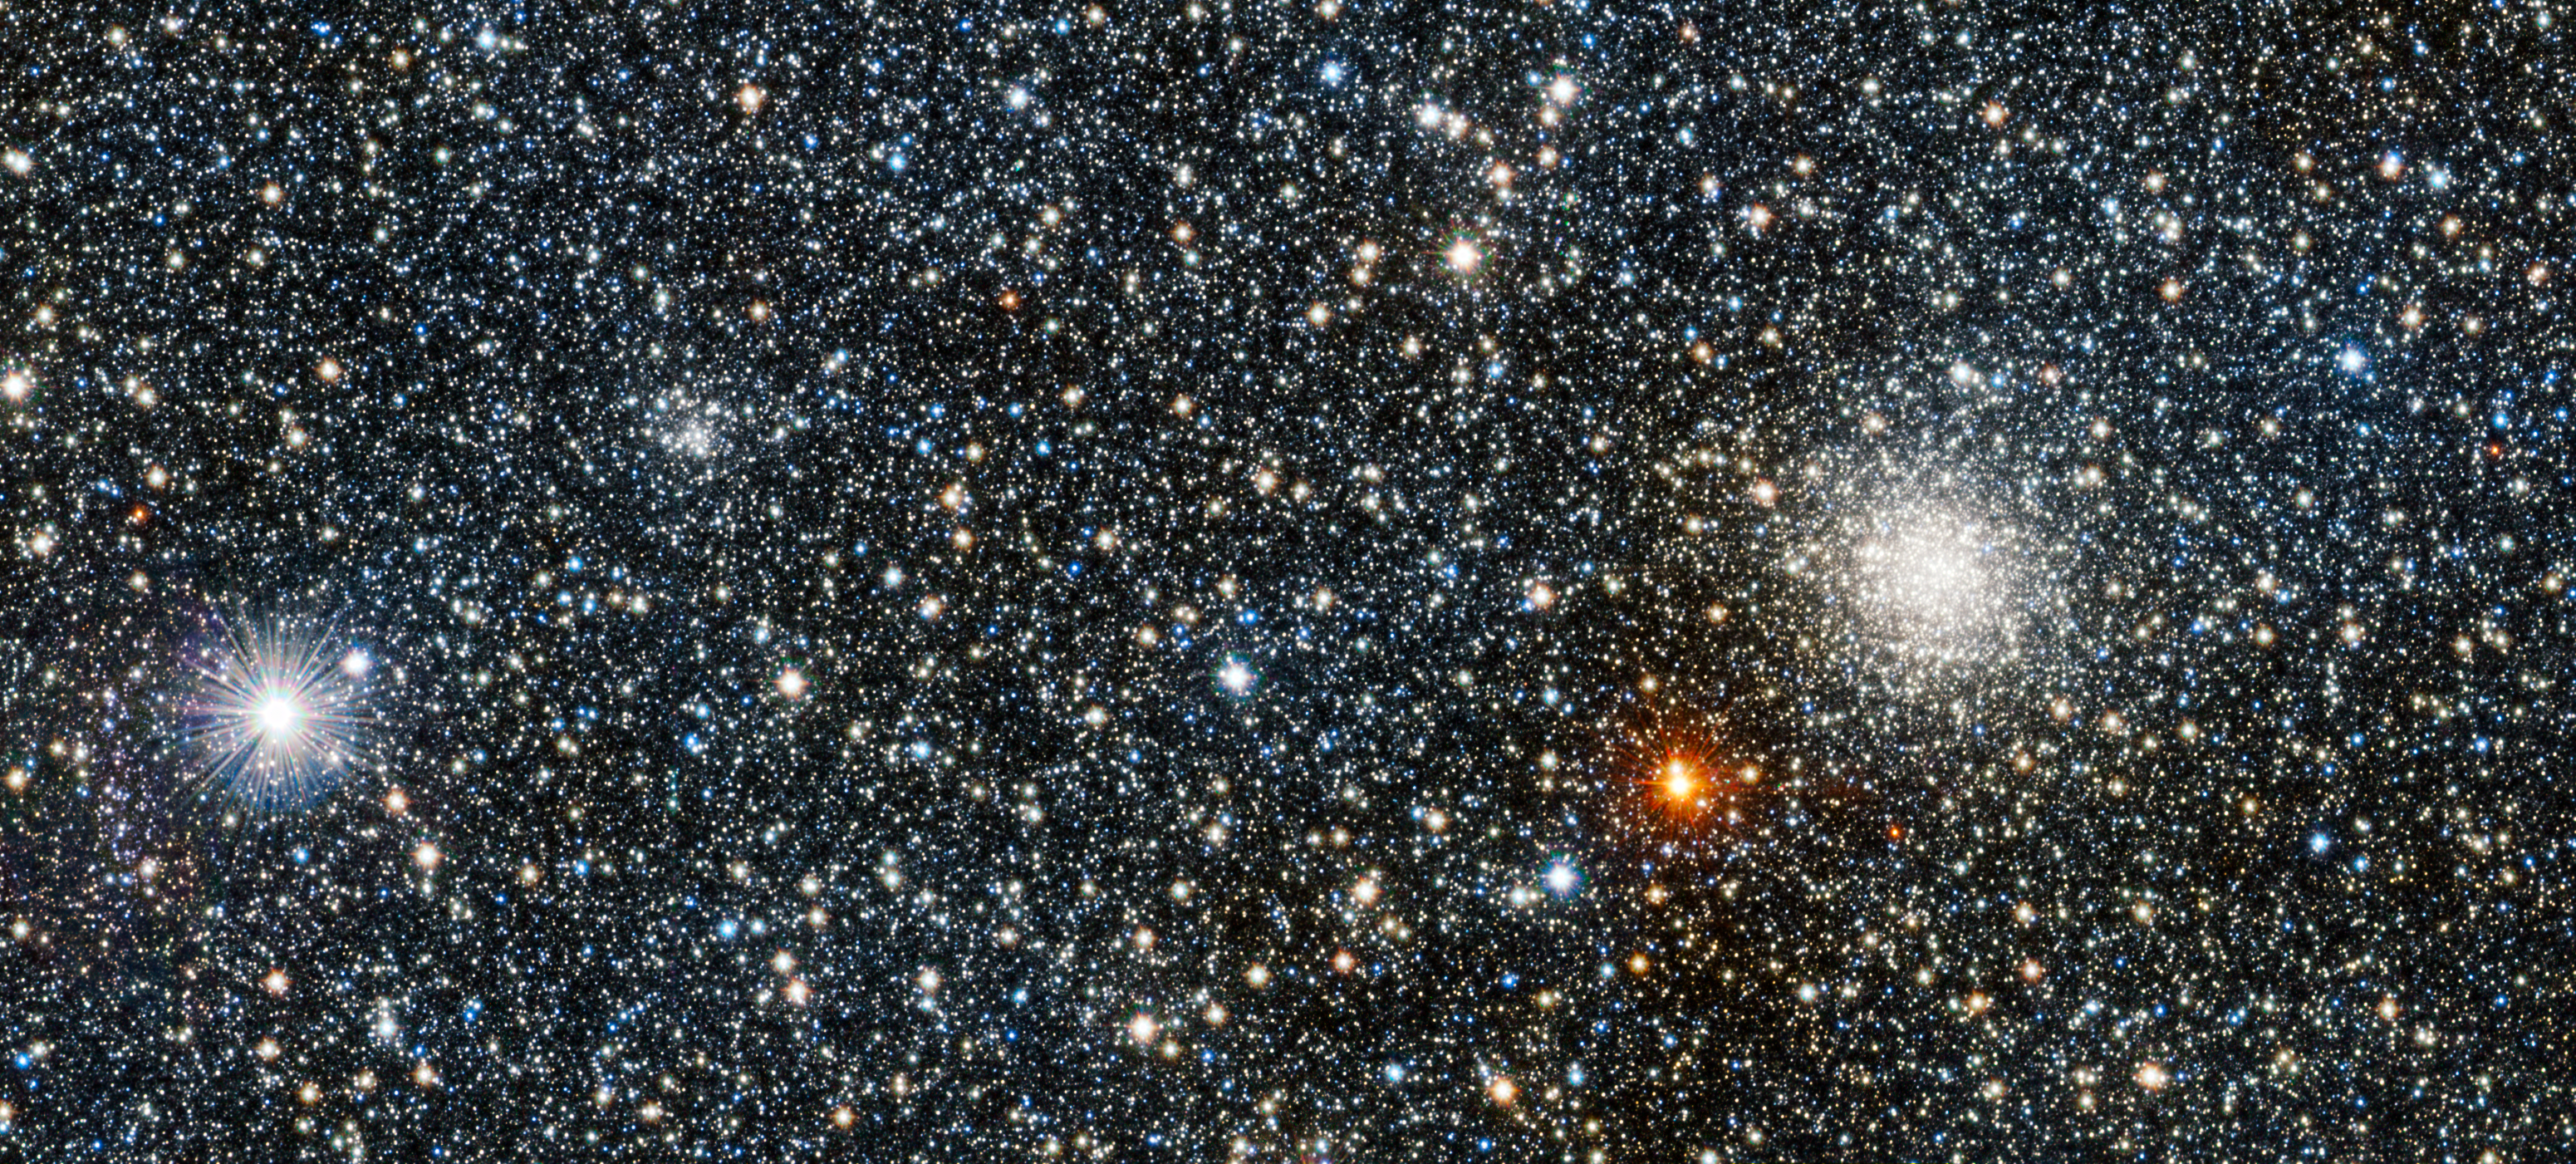

VISTA view of the newly discovered globular cluster VVV CL001 and its brighter companion

This image from VISTA is a tiny part of the VISTA Variables in the Via Lactea (VVV) survey that is systematically studying the central parts of the Milky Way in infrared light. On the right lies the globular star cluster UKS 1 and on the left lies a much less conspicuous new discovery, VVV CL001 — a previously unknown globular, one of just 160 known globular clusters in the Milky Way at the time of writing. The new globular appears as a faint grouping of stars about 25% of the width of the image from the left edge, and about 60% of the way from bottom to top.

Credit: ESO/D. Minniti/VVV Team